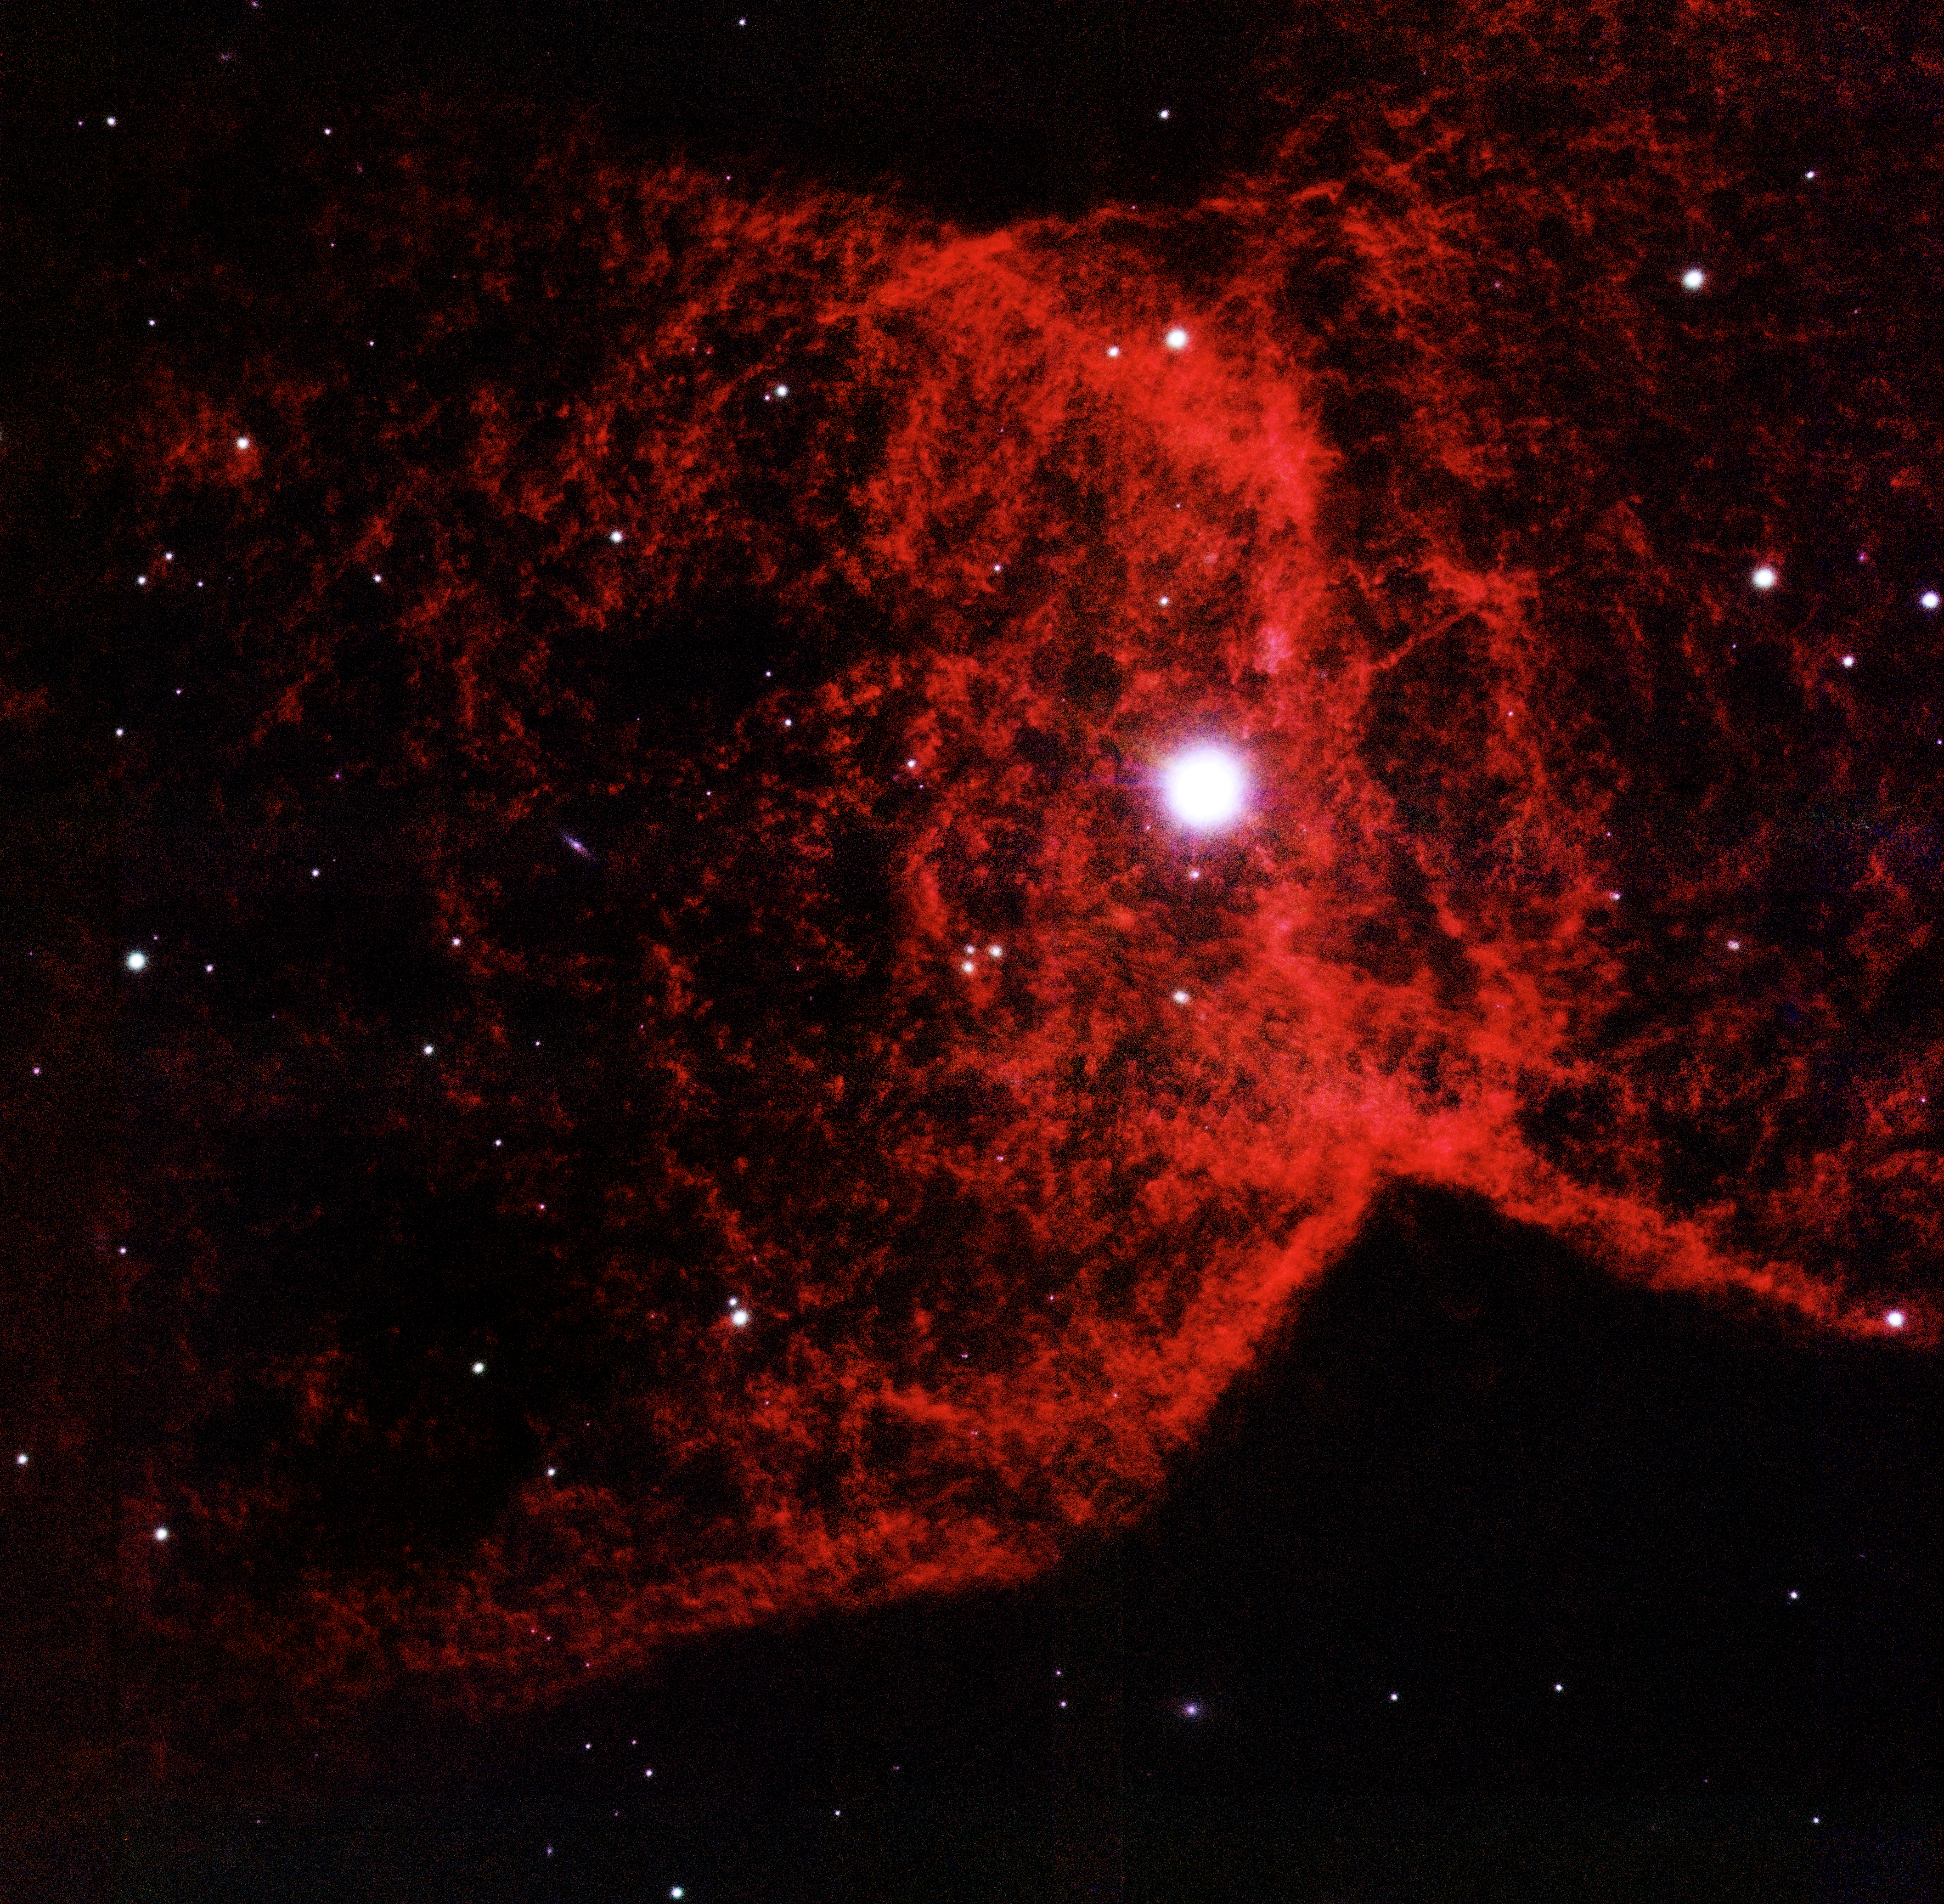

NGC 2346 - A Cosmic Butterfly’s Delicate Wings

The new image of NGC 2346 showing unprecedented resolution of the molecular hydrogen gas. The image is about 1 arc minute on a side: north is up, east is to the left. In contrast, the size of the full moon is 30 arc minutes

Credit: NOIRLab